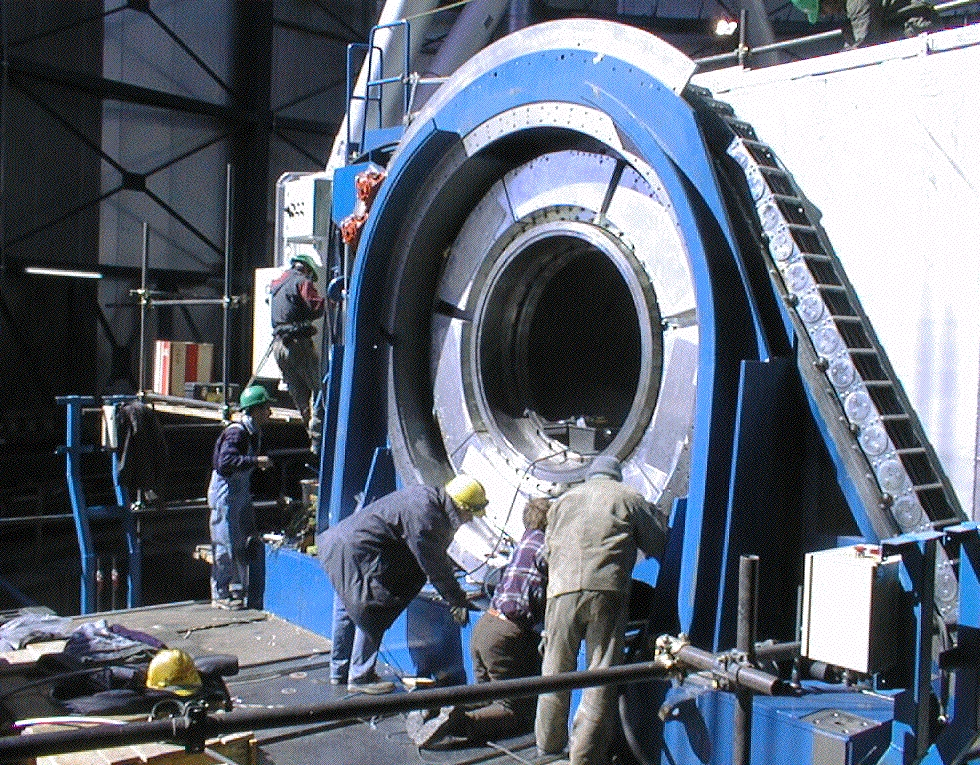

VLT altitude drive housing

Work on the altitude drive housing in order to adjust the motor drive segments. The technicians are standing on one of the Nasmyth platforms on which the VLT instruments will later be installed.

Credit: ESO